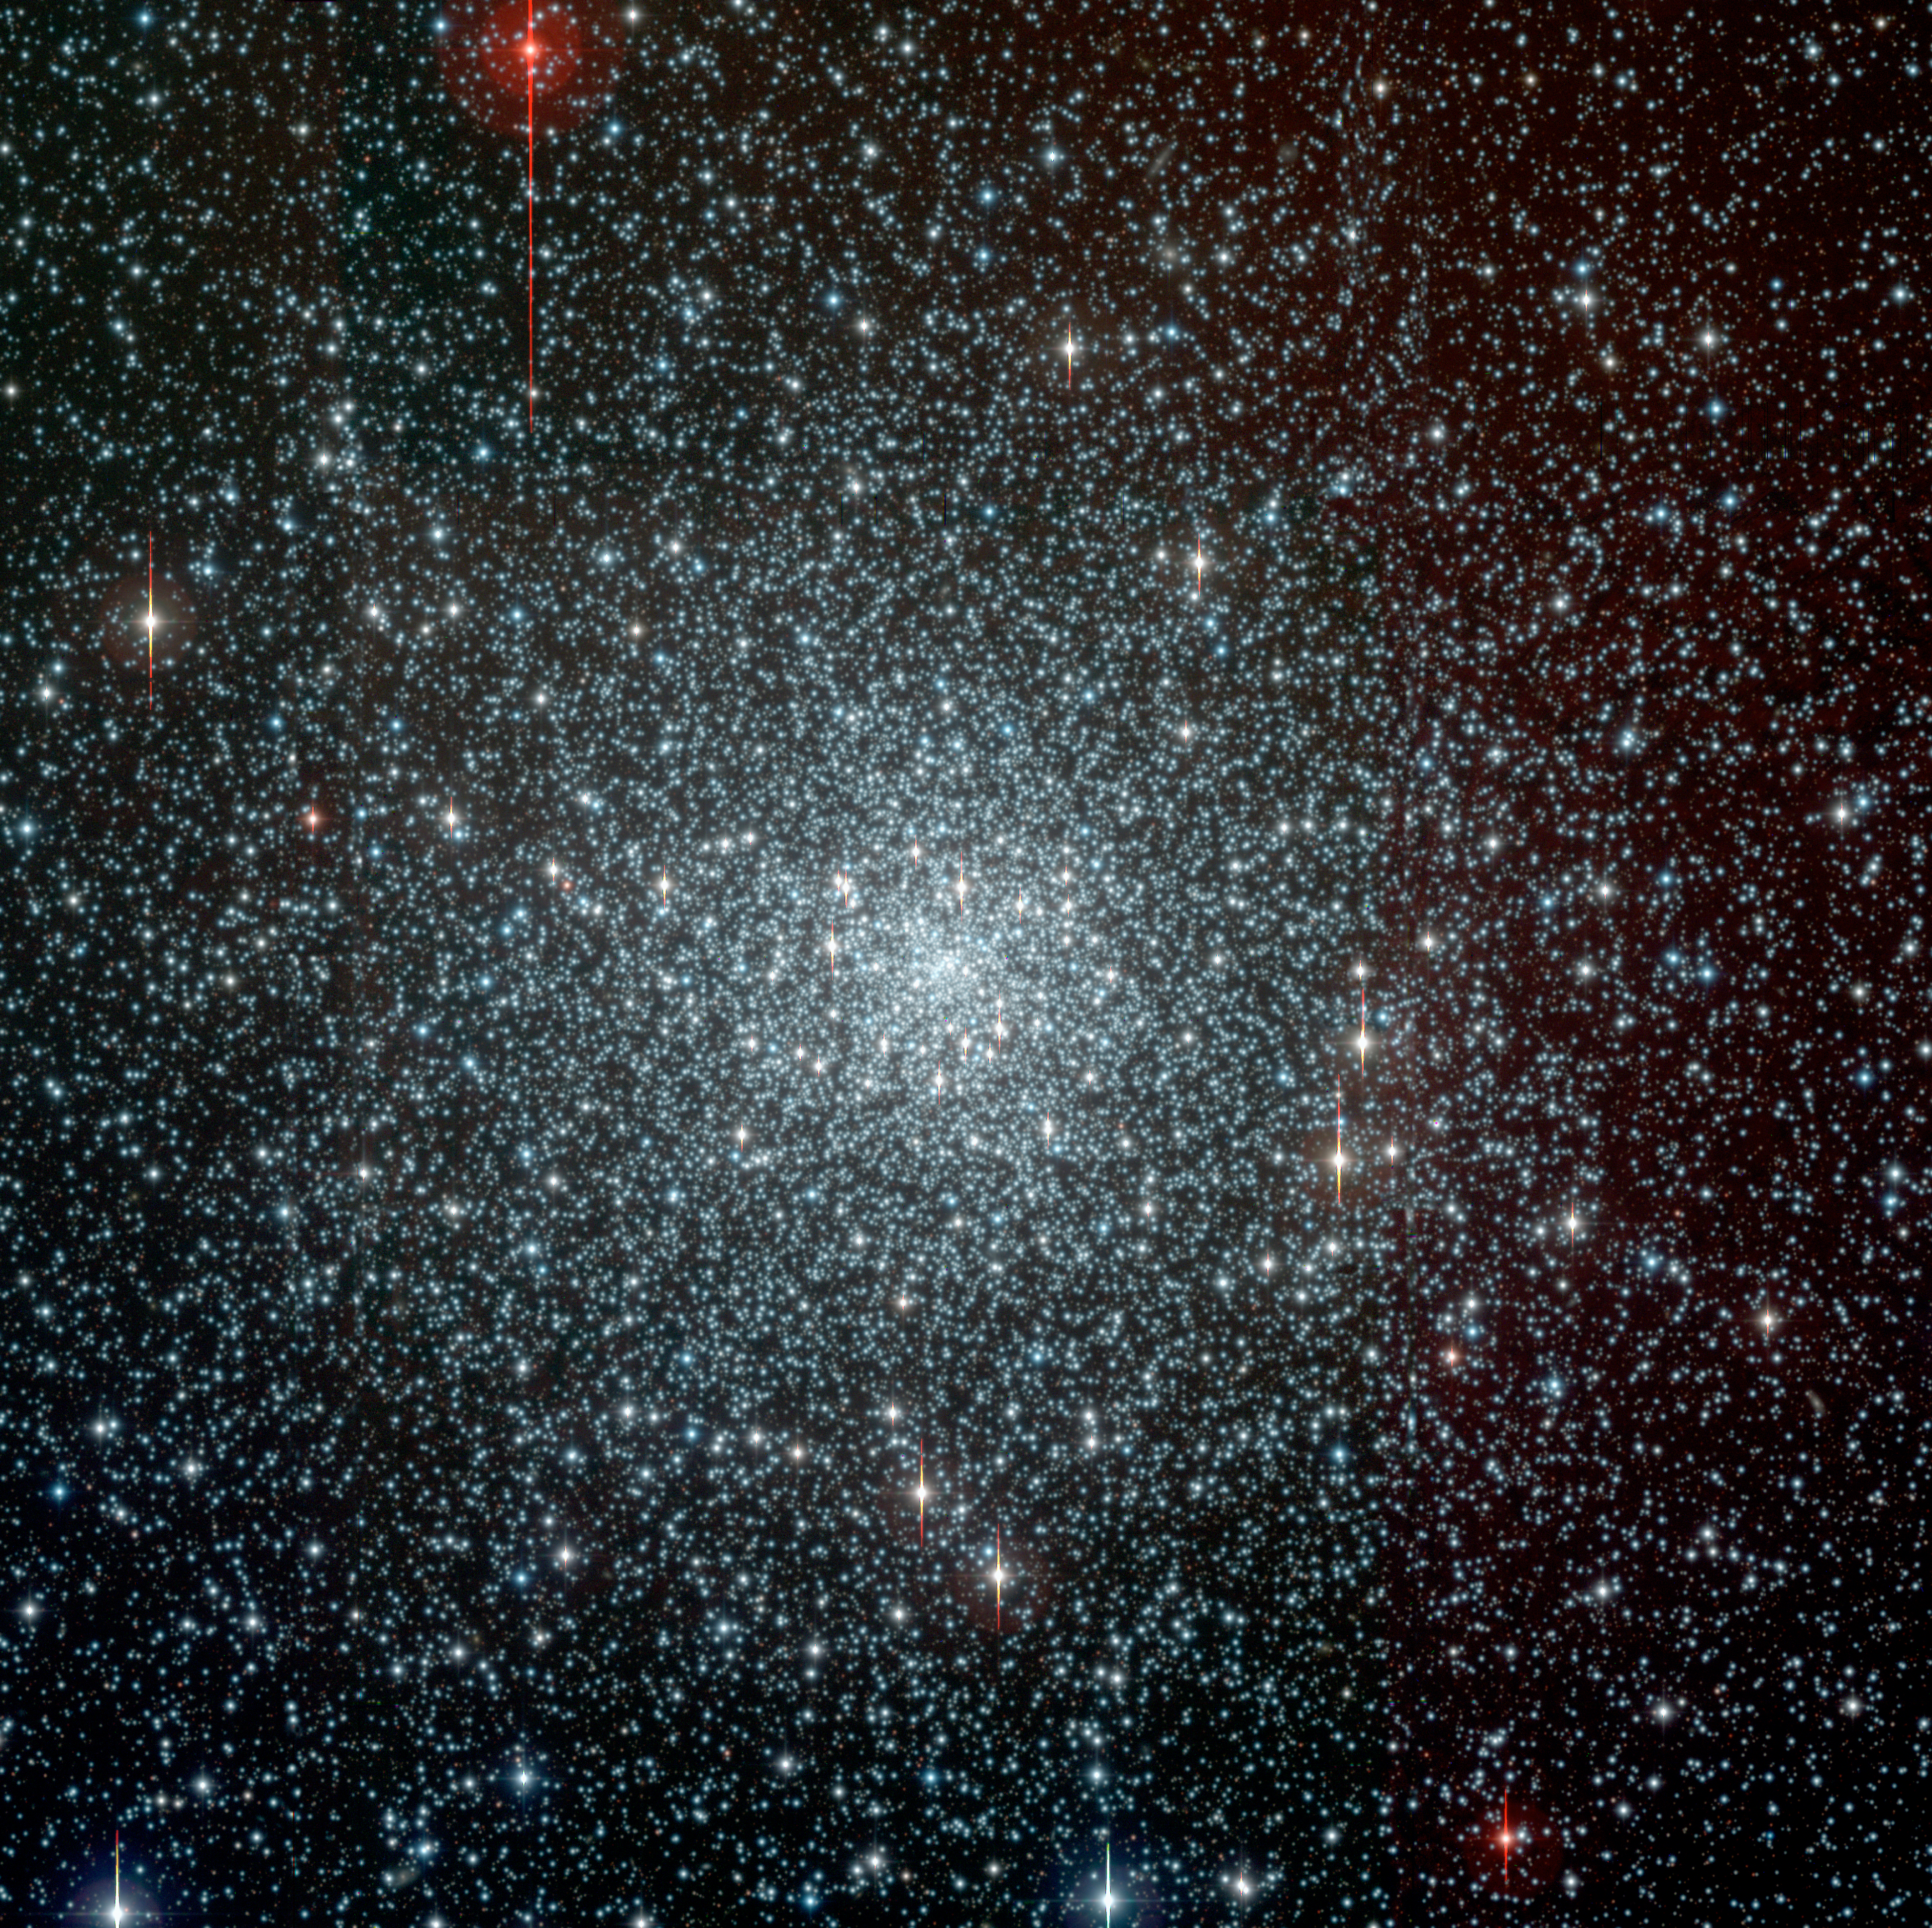

Globular cluster NGC 6397

The globular cluster NGC 6397, located at a distance of approx. 7,200 light-years in the southern constellation Ara. It has undergone a "core collapse" and the central area is very dense. It contains about 400,000 stars and its age (based on evolutionary models) is 13,400 ± 800 million years. The photo is a composite of exposures in the B-, V- and I-bands obtained in the frame of the Pilot Stellar Survey with the Wide-Field-Imager (WFI) camera at the 2.2-m ESO/MPI telescope at the ESO La Silla Observatory. It was prepared and provided by the ESO Imaging Survey team. The spikes seen at some of the brighter stars are caused by the effect of overexposure (CCD "bleeding").

Credit: ESO